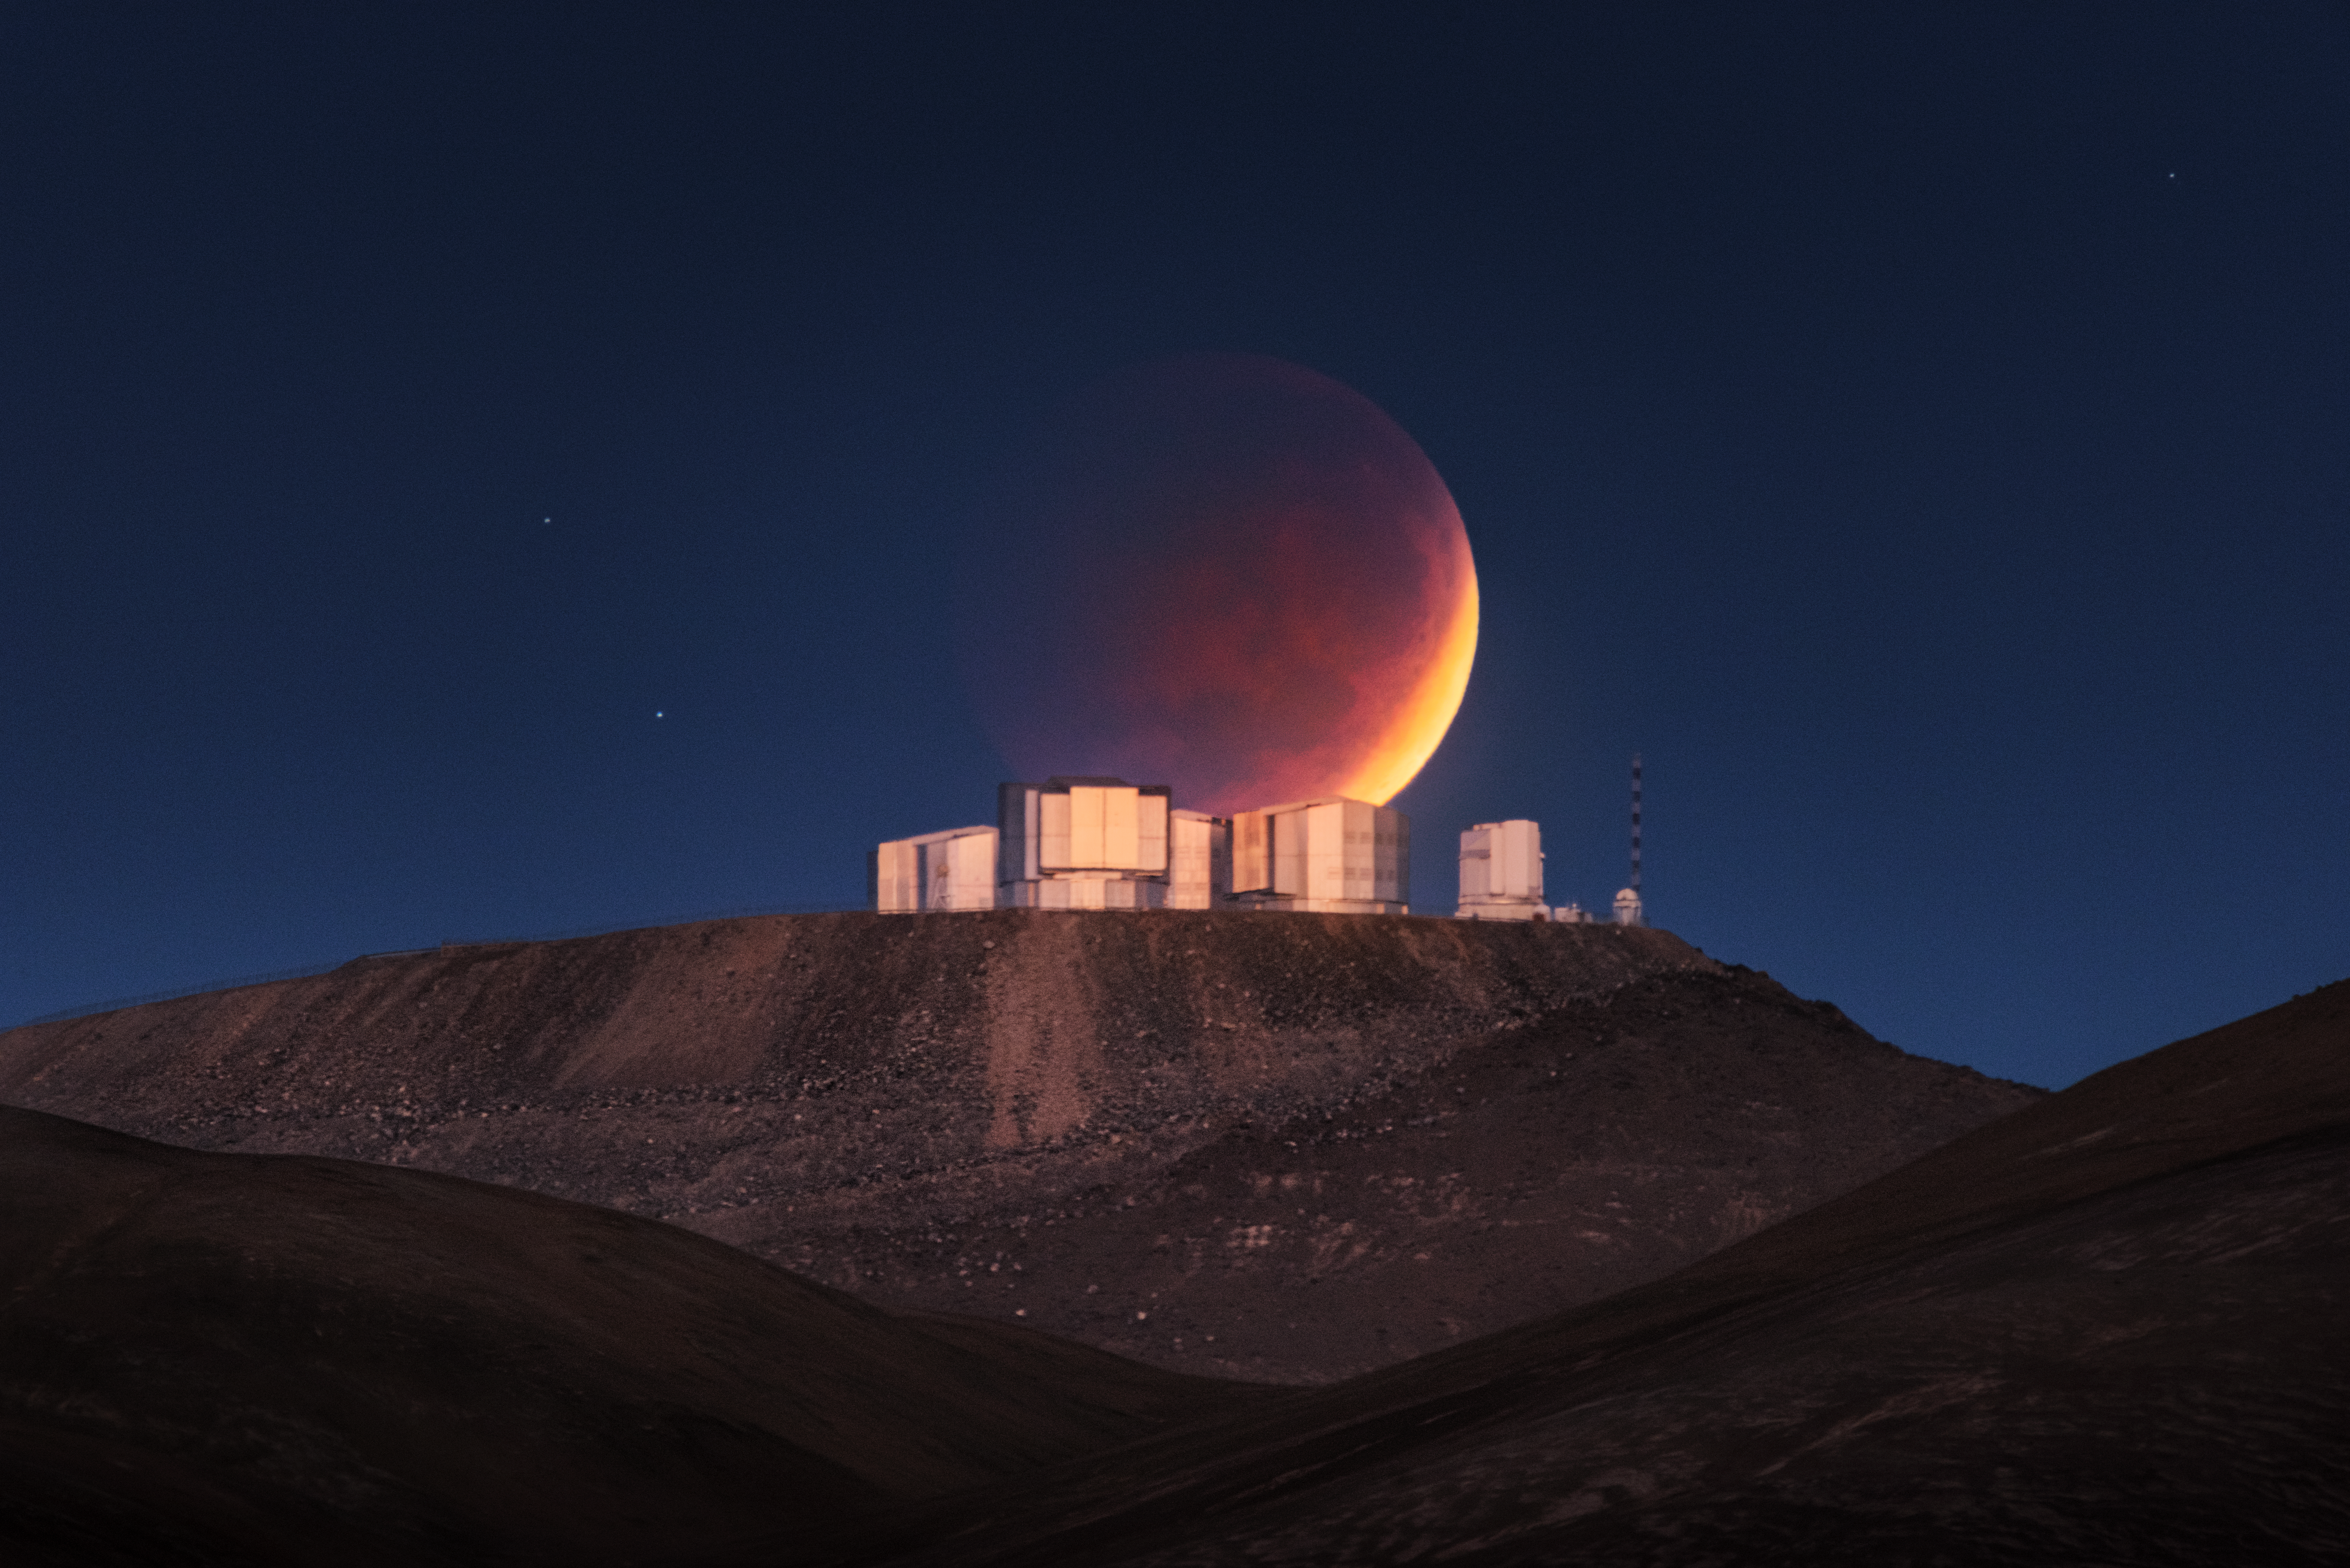

Eclipsed Moon at Paranal

Like Atlas holding up the sky in the Ancient Greek myth, it looks like ESO’s Very Large Telescope (VLT) is supporting the Moon in this extraordinary picture of a total lunar eclipse at the Paranal Observatory in Chile’s Atacama Desert. The photograph was taken on 26 May 2021 by astrophotographer Yuri Beletsky and it is featured in the ESO Calendar 2022.

To take this Picture of the Week, some detailed planning was required on the part of the photographer. Careful calculations allowed him to pinpoint a location nine kilometres to the east of Paranal, where the setting lunar eclipse would be briefly visible just above the domes of the telescopes, glowing faintly in the early morning twilight.

A total lunar eclipse occurs when the Sun, Earth and Moon align, with the Earth between the Sun and Moon. The Earth’s shadow blocks direct sunlight, so that the only light reflected from the Moon’s surface has been refracted by Earth’s atmosphere, giving the Moon a reddish colour. Since sunlight is filtered by Earth’s atmosphere, astronomers often use lunar eclipses to understand the signatures that life can imprint on the atmosphere, which is extremely useful in our quest for life on other planets.

This image is featured in the month of April in the ESO Calendar 2022. If you want to buy a copy, you can find it on our online ESOshop. Deliveries will start in mid September. The calendar measures 49 x 39 cm when packed and has 14 pages, with a cardboard back. It is delivered in a cardboard box. Inside, Lunar phases are also indicated and stunning astronomical images together with breathtaking pictures of ESO's telescopes and landscapes will accompany you each month.

Credit: Y. Beletsky (LCO)/ESO